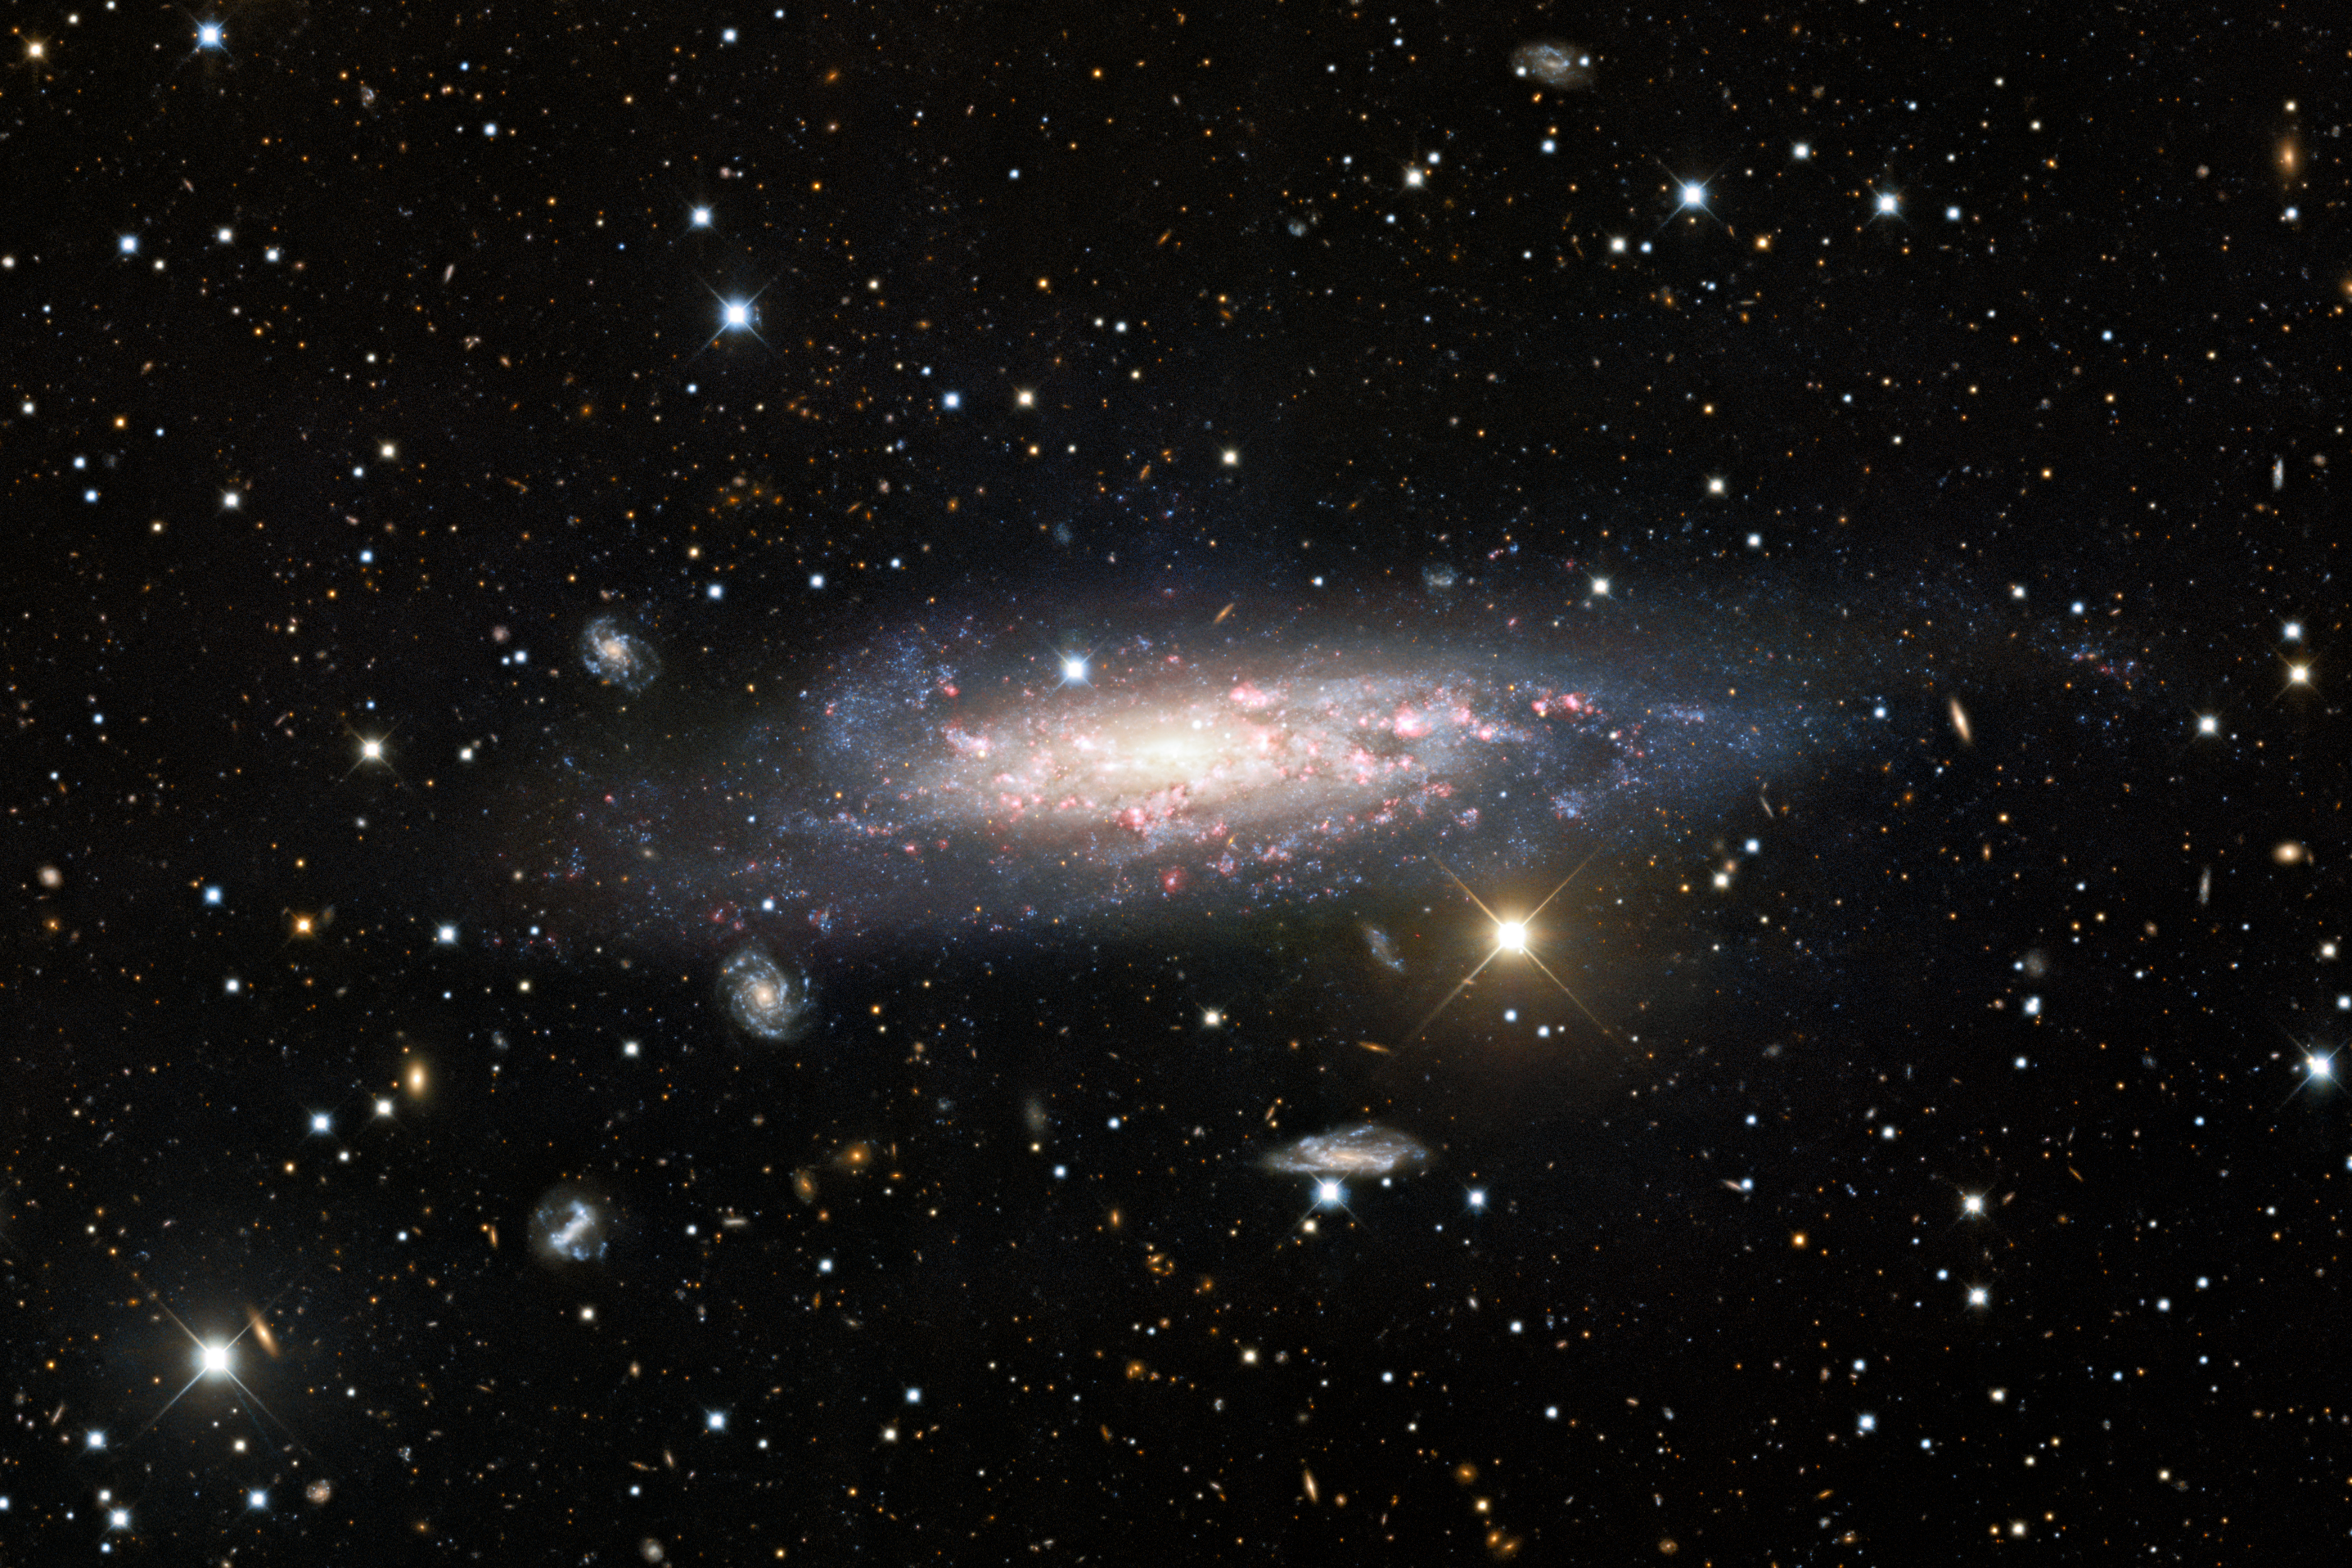

NGC 1003

A stunning long-exposure observation lasting 70 minutes from the Nicholas U. Mayall 4-meter Telescope at Kitt Peak National Observatory, a Program of NSF NOIRLab, reveals the spiral galaxy NGC 1003 in glorious detail. NGC 1003 resides in front of a galaxy cluster — a vast collection of galaxies bound together by gravity. The long exposure time of this deep observation allowed these usually overlooked red background cluster galaxies to be captured.

Credit: KPNO/NOIRLab/NSF/AURA Acknowledgments:PI: M T. Patterson (New Mexico State University)Image processing: Travis Rector (University of Alaska Anchorage), Mahdi Zamani & Davide de Martin